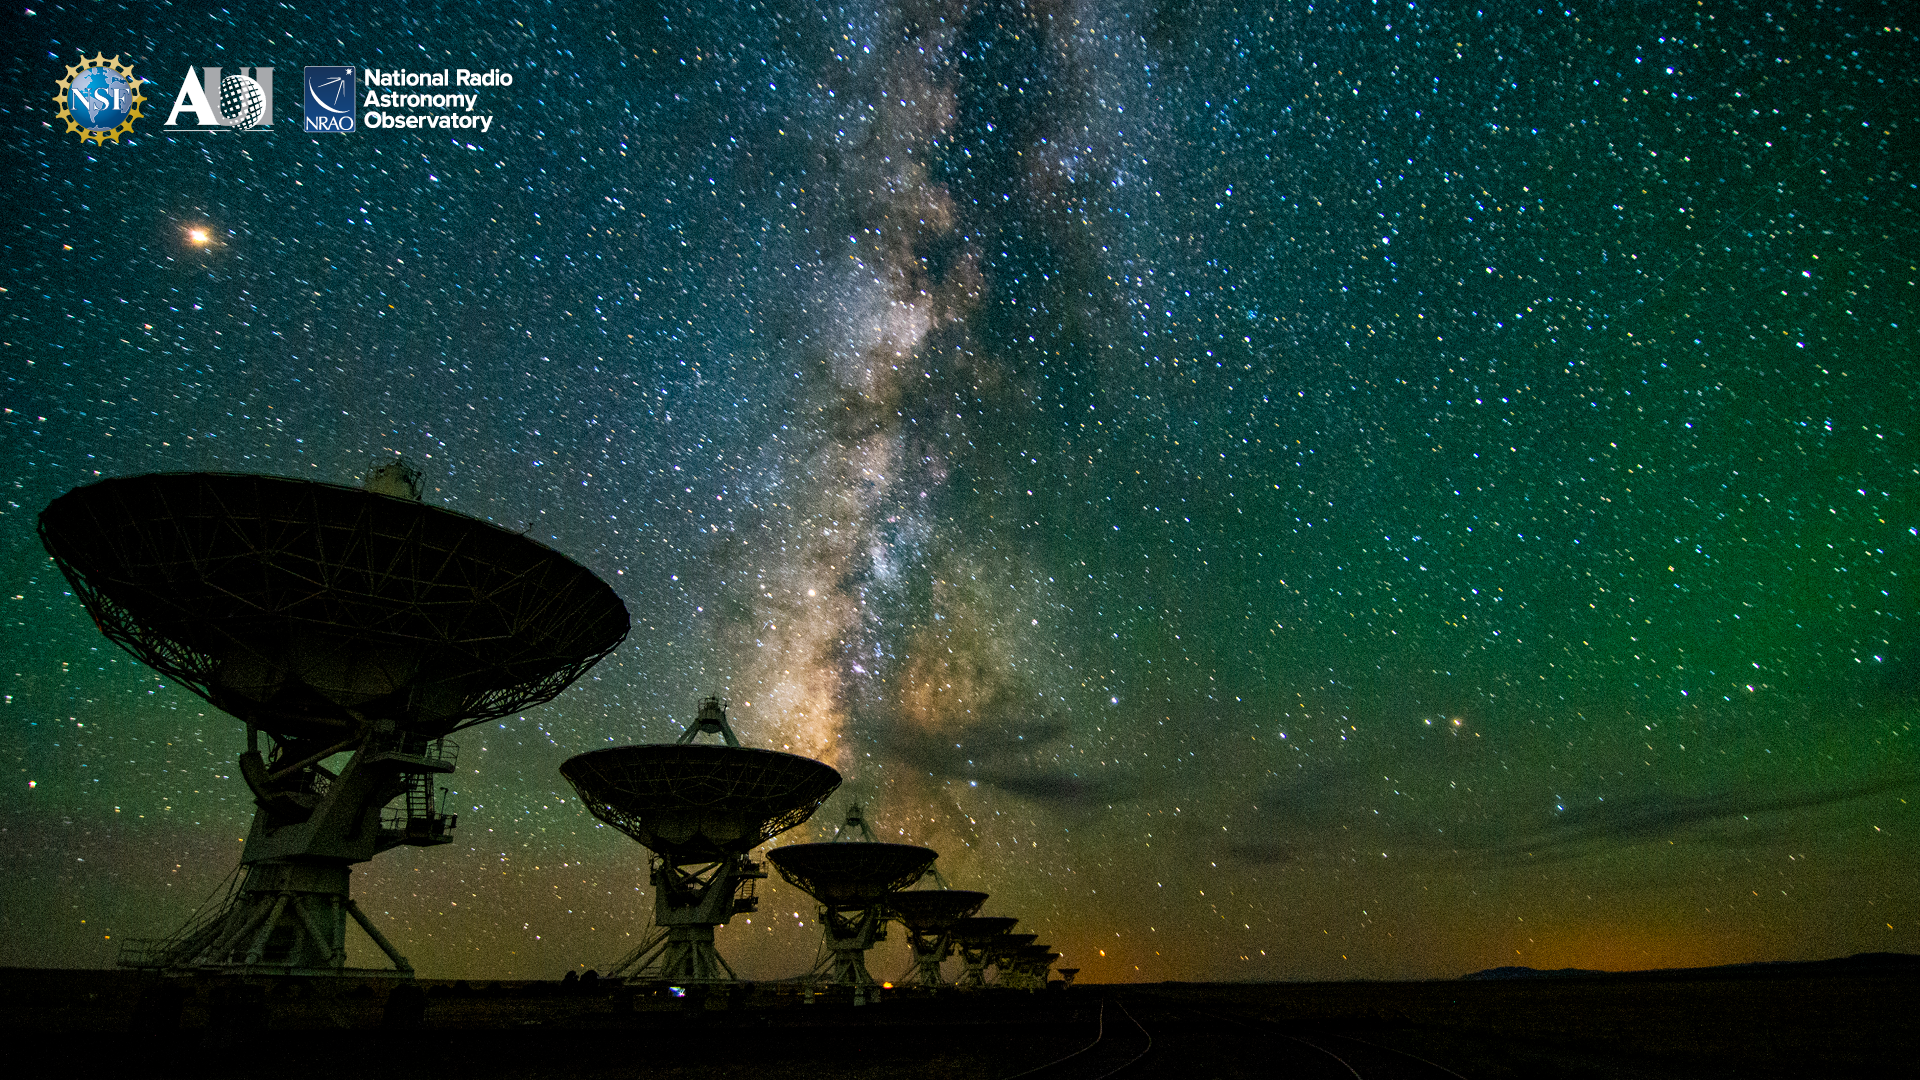

VLA Background 1

Credit: NRAO/AUI/NSF